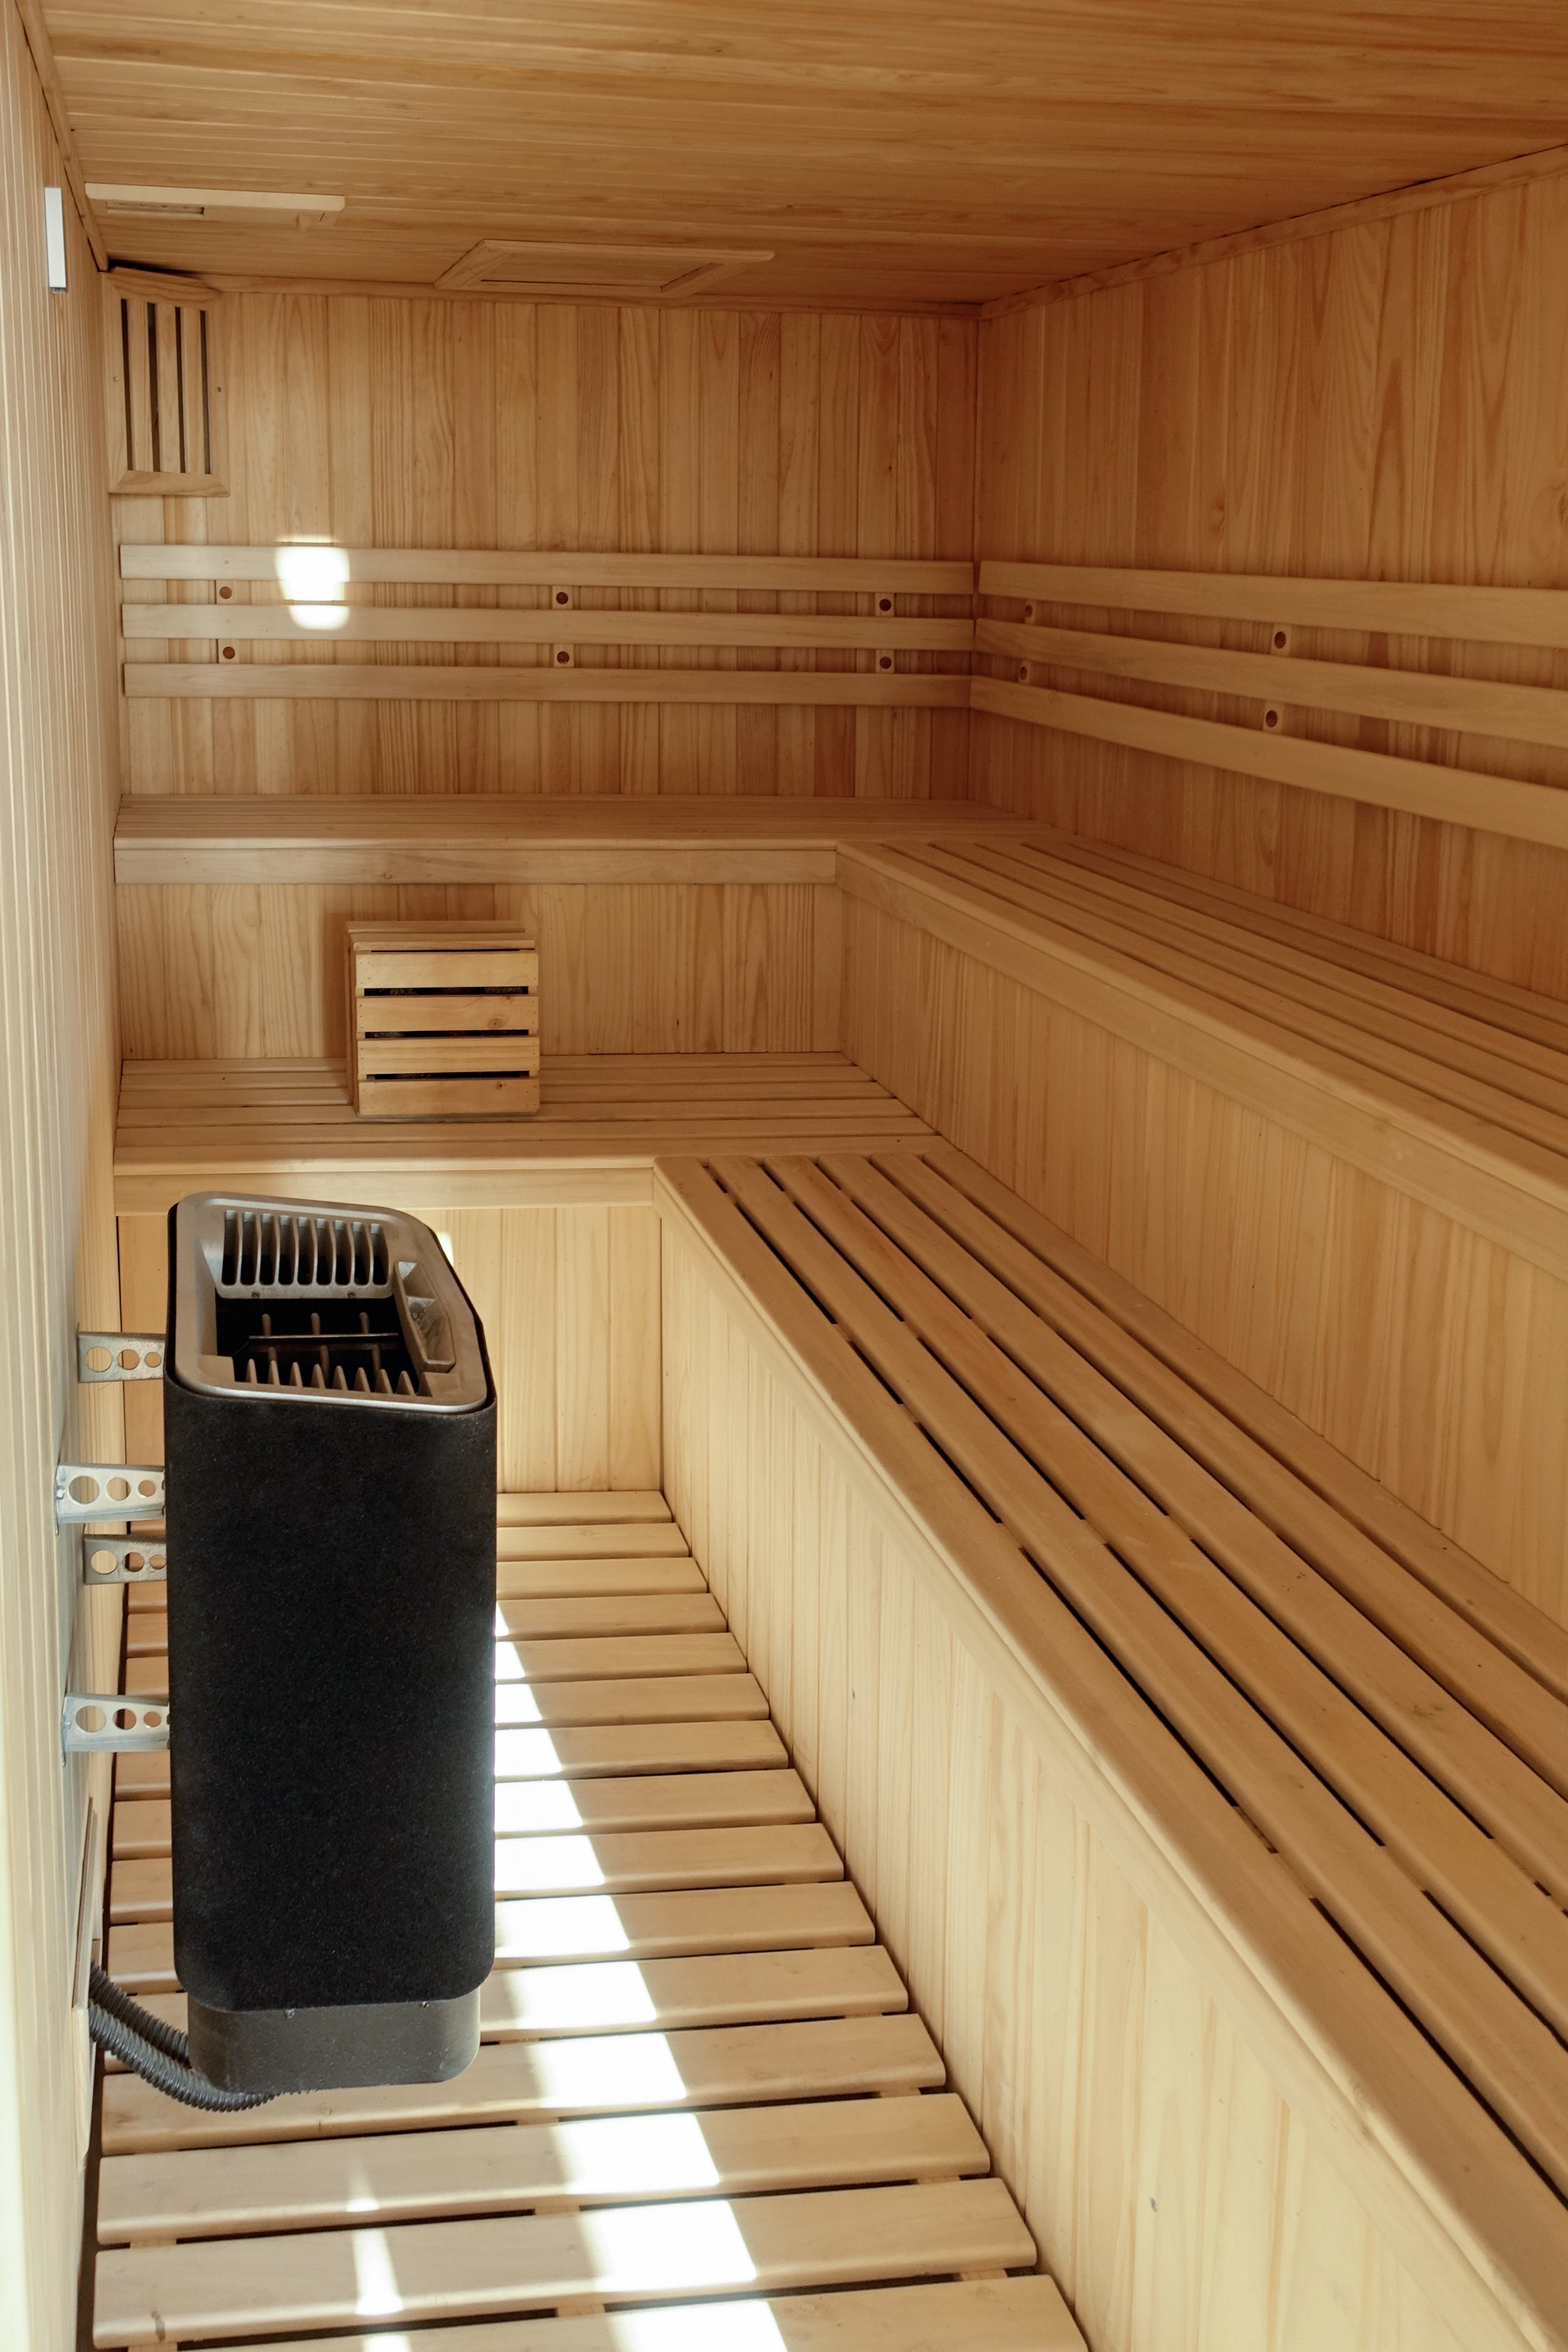

ALMA Residencia — sauna

The Atacama Large Millimeter/submillimeter Array (ALMA) has been observing since 2011, but up to now the astronomers, engineers and technicians working at the site have had to live in temporary containers located at the facility’s basecamp. This situation has been resolved with the construction of the new ALMA Residencia.

This image shows the facility's sauna, where ALMA workers can relax and unwind.

Credit: ESO/W.Wild